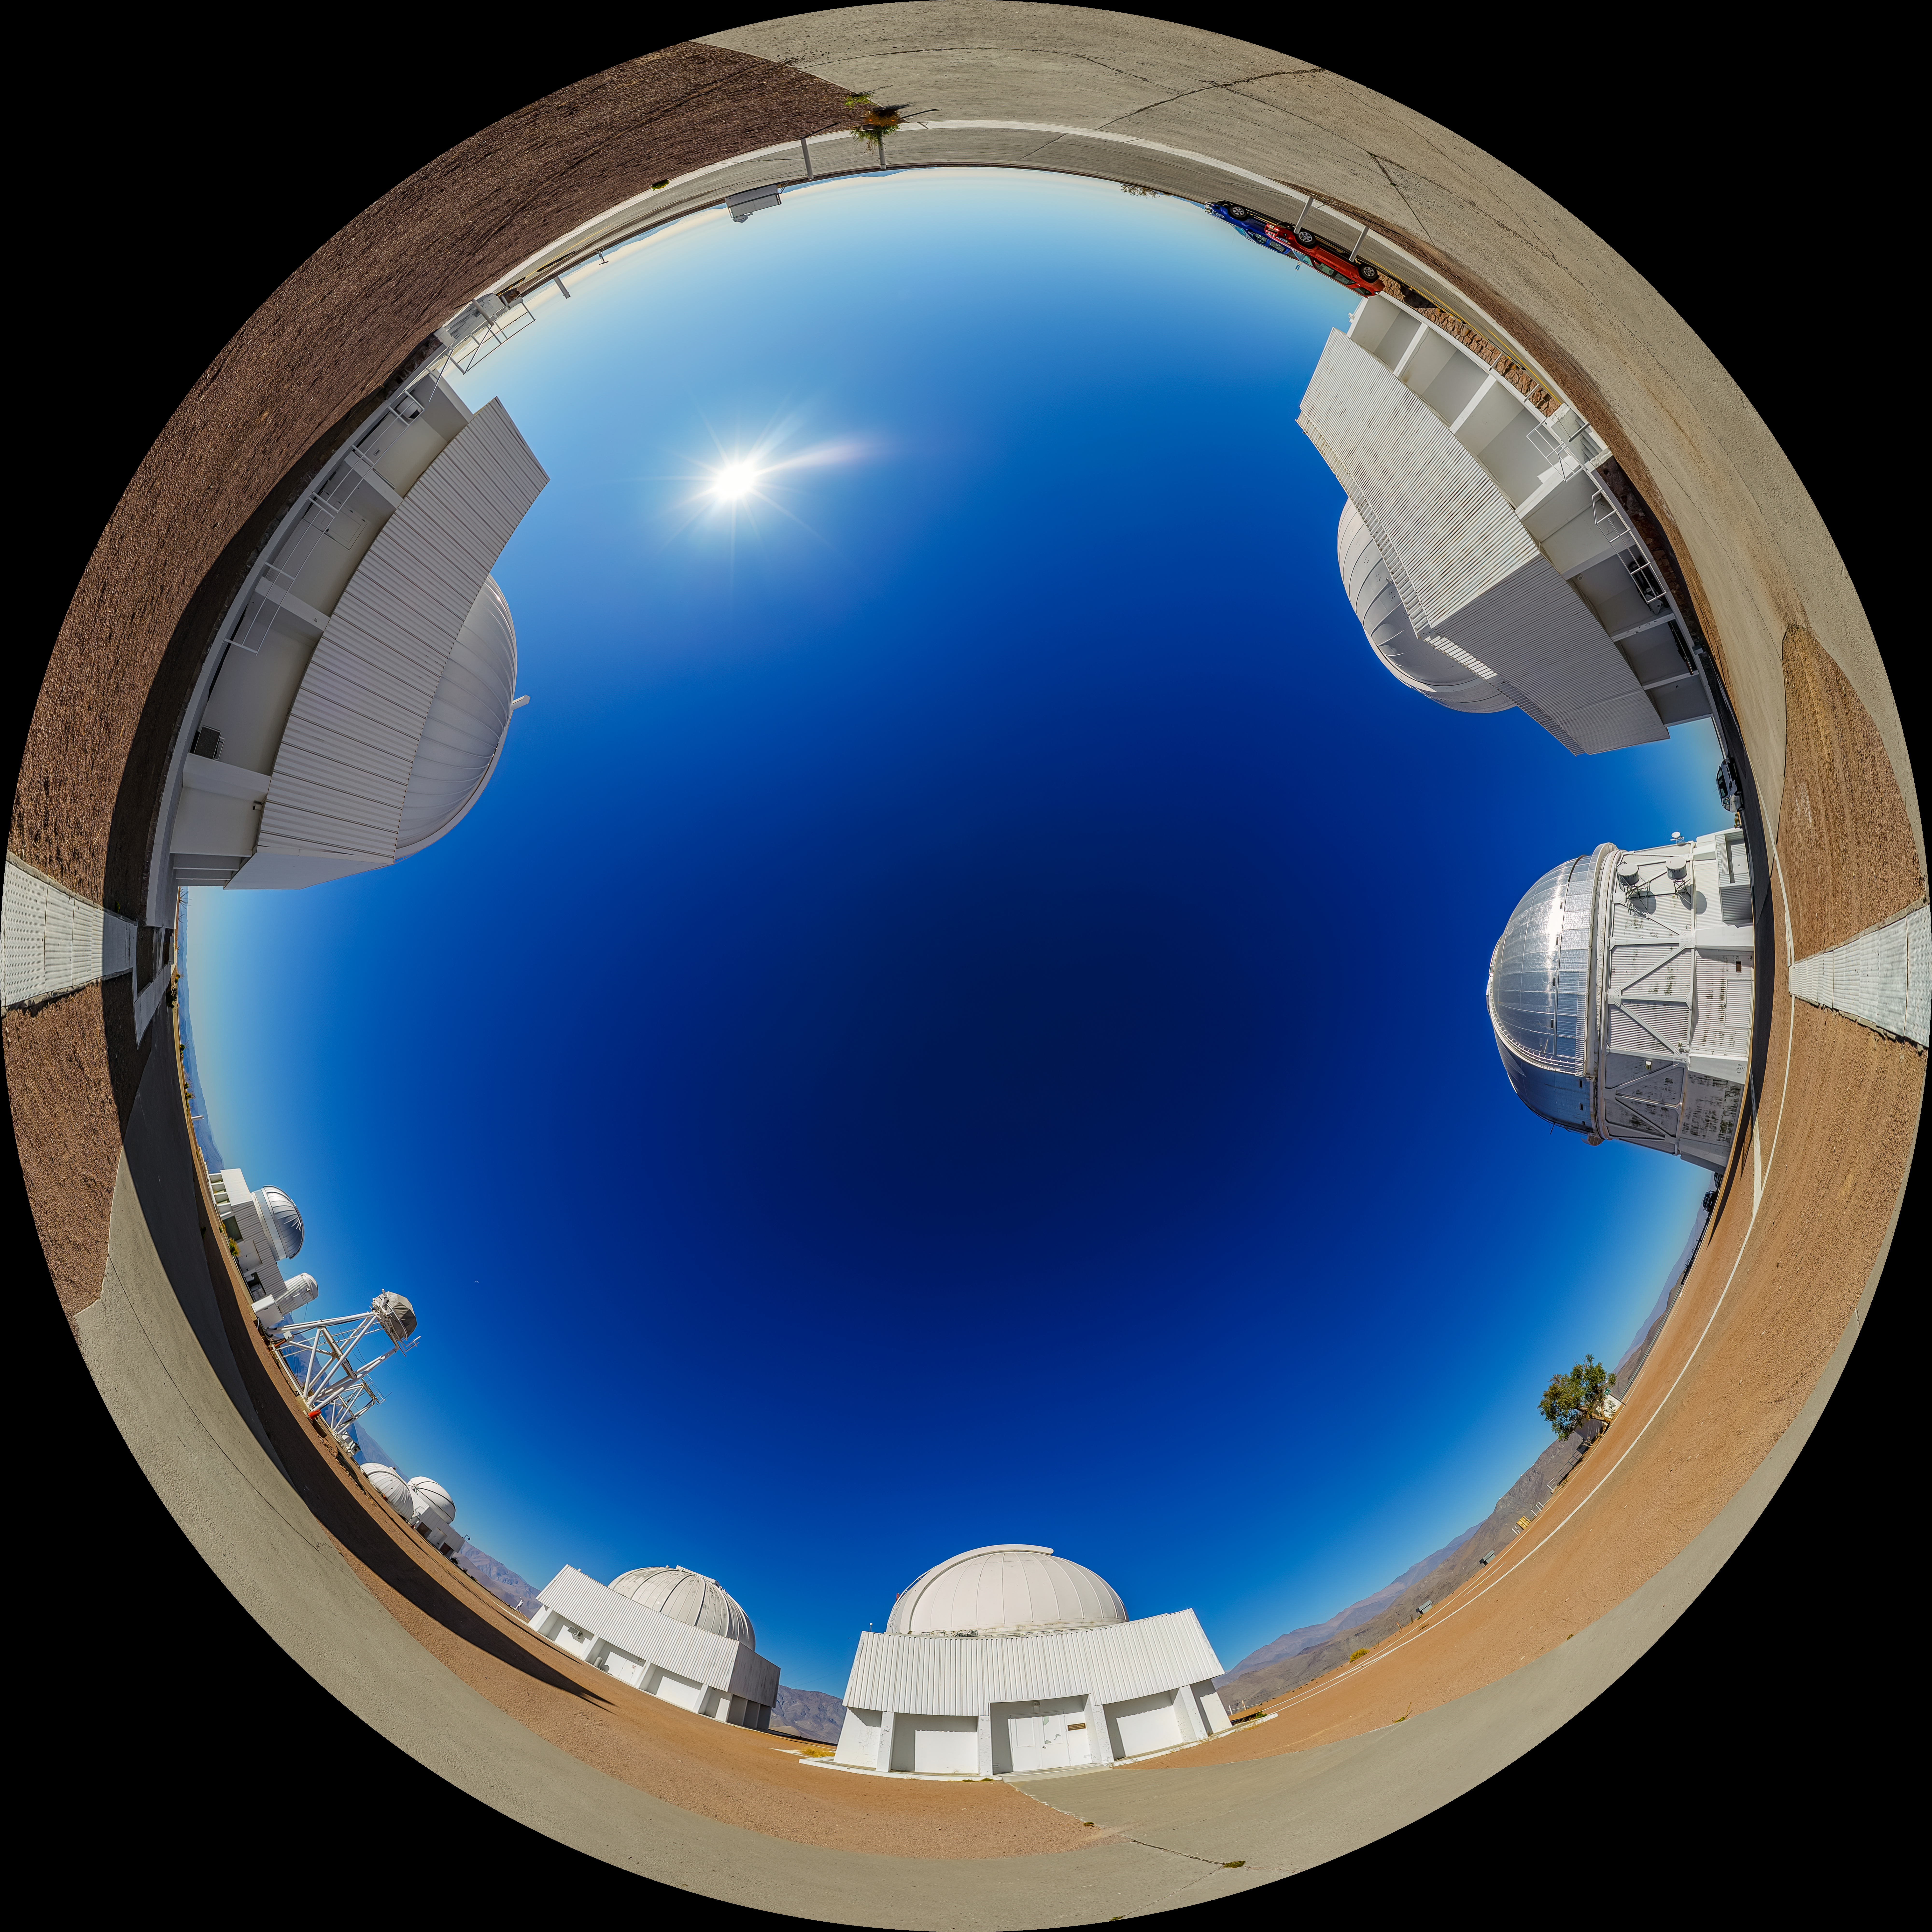

CTIO Main Platform Fulldome

A fulldome view of the main platform at Cerro Tololo Inter-American Observatory (CTIO), a Program of NSF NOIRLab. In frame going clockwise are: the SMARTS 1.5-meter Telescope, Víctor M. Blanco 4-meter Telescope, Curtis Schmidt Telescope, SMARTS 1.0-meter Telescope, US Naval Observatory Deep South Telescope, UBC Southern Observatory, and SMARTS 0.9-meter Telescope.

A 360 panorama version of this image can be found here.

Credit: CTIO/NOIRLab/NSF/AURA/P. Horálek